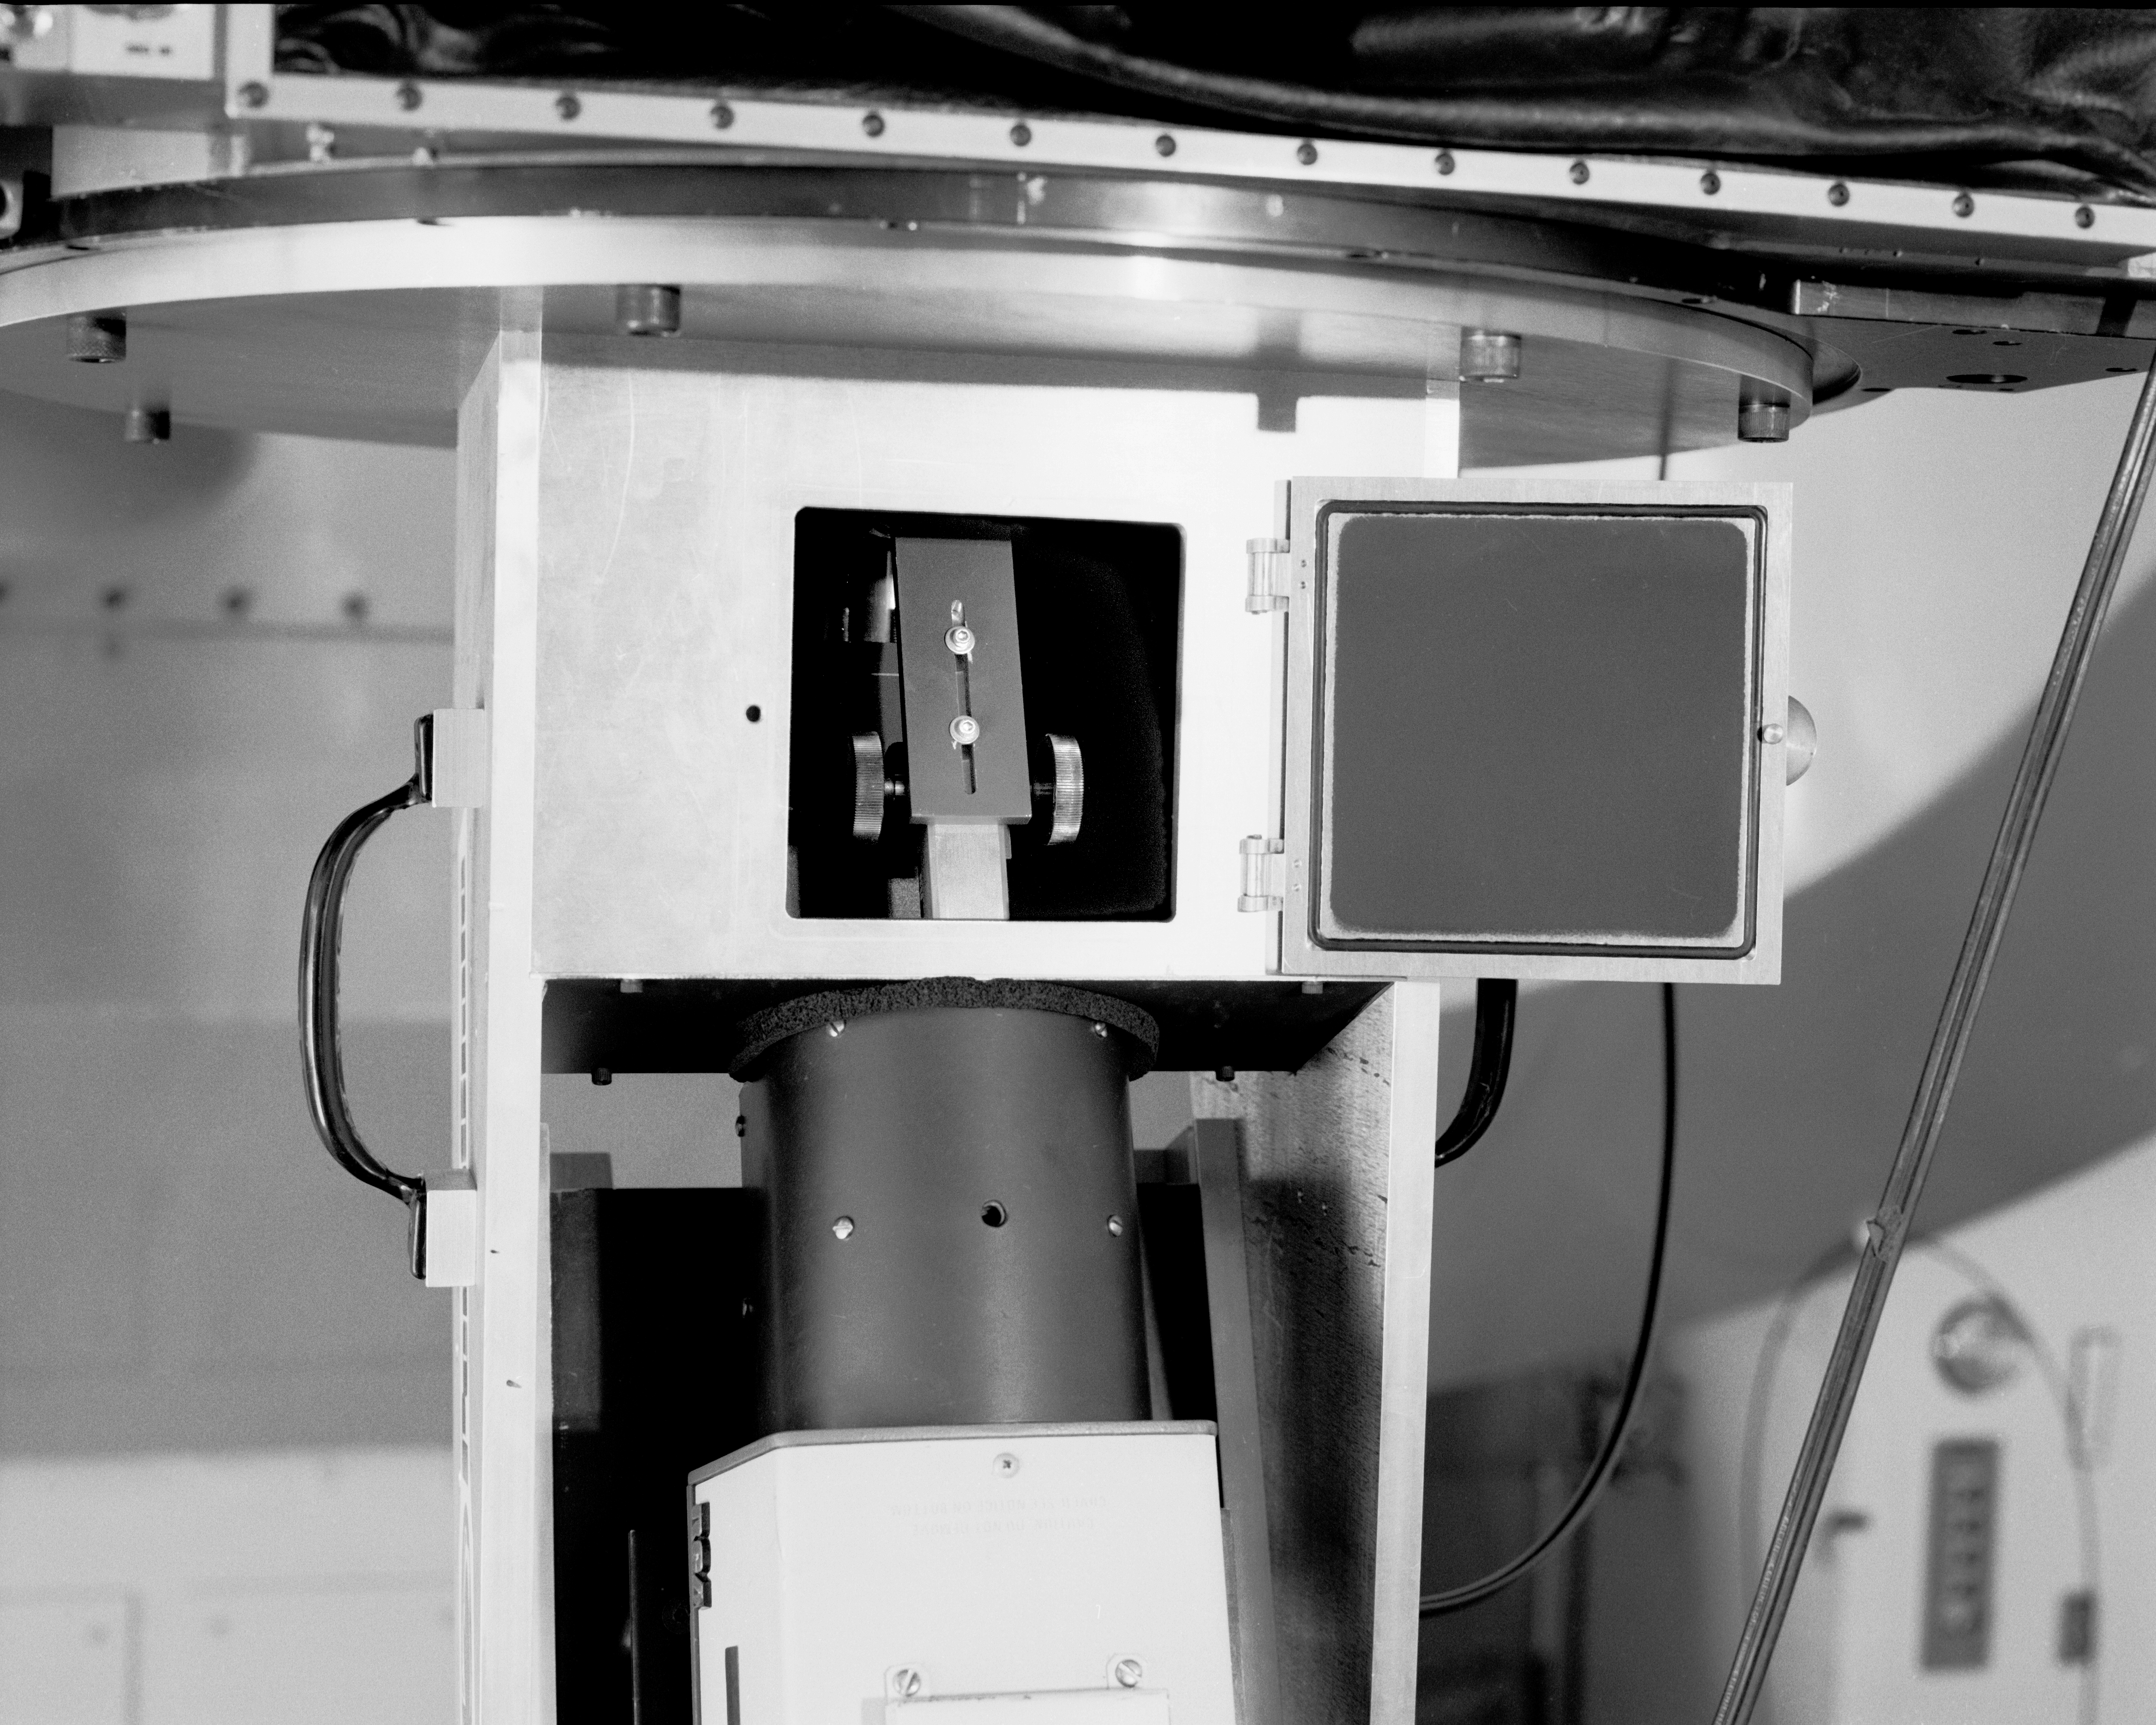

KPNO 2.1-meter Telescope Ramsey spectrograph

Ramsey spectrograph on the KPNO 2.1-meter Telescope about 4/16/87.

Credit: KPNO/NOIRLab/NSF/AURA